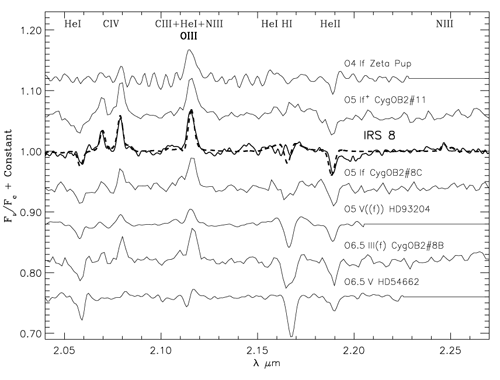

Comparison of the normalized and modeled spectrum of IRS 8

Comparison of the normalized and modeled spectrum of IRS 8 with K-band spectra of other OB stars from Hanson, Conti & Rieke (1996).

Credit: International Gemini Observatory/NOIRLab/NSF/AURA/ALTAIR Adaptive Optics